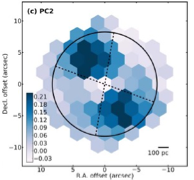

Diagram of the Machine Learning process

Diagram illustrating the machine learning-based classification of molecular distribution patterns. It reveals a structure (in blue) where a specific type of molecular gas extends in two directions from the circumnuclear disk (approximately represented by the white dot at the center) toward the northeast (upper left) and southwest (lower right).

Credit: ALMA (ESO/NAOJ/NRAO), T. Saito et al